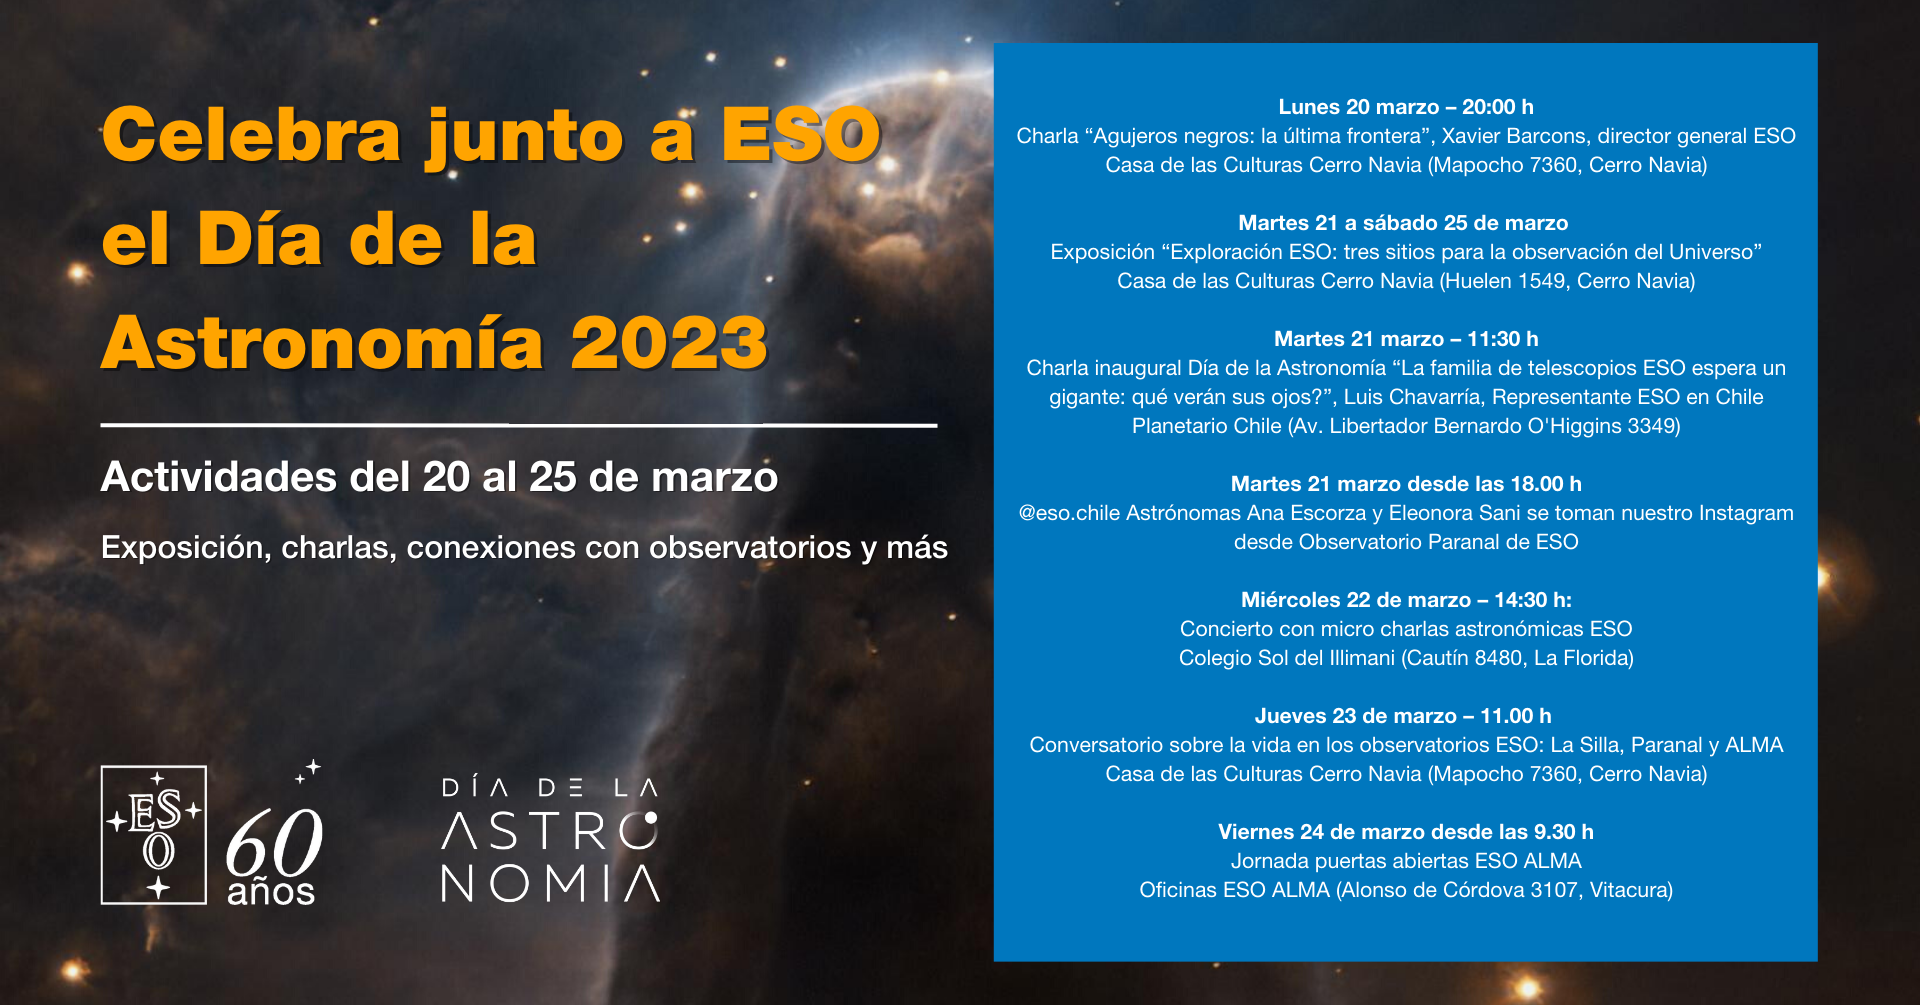

Día de la Astronomía 2023

Día de la Astronomía 2023.

Credit: ESO